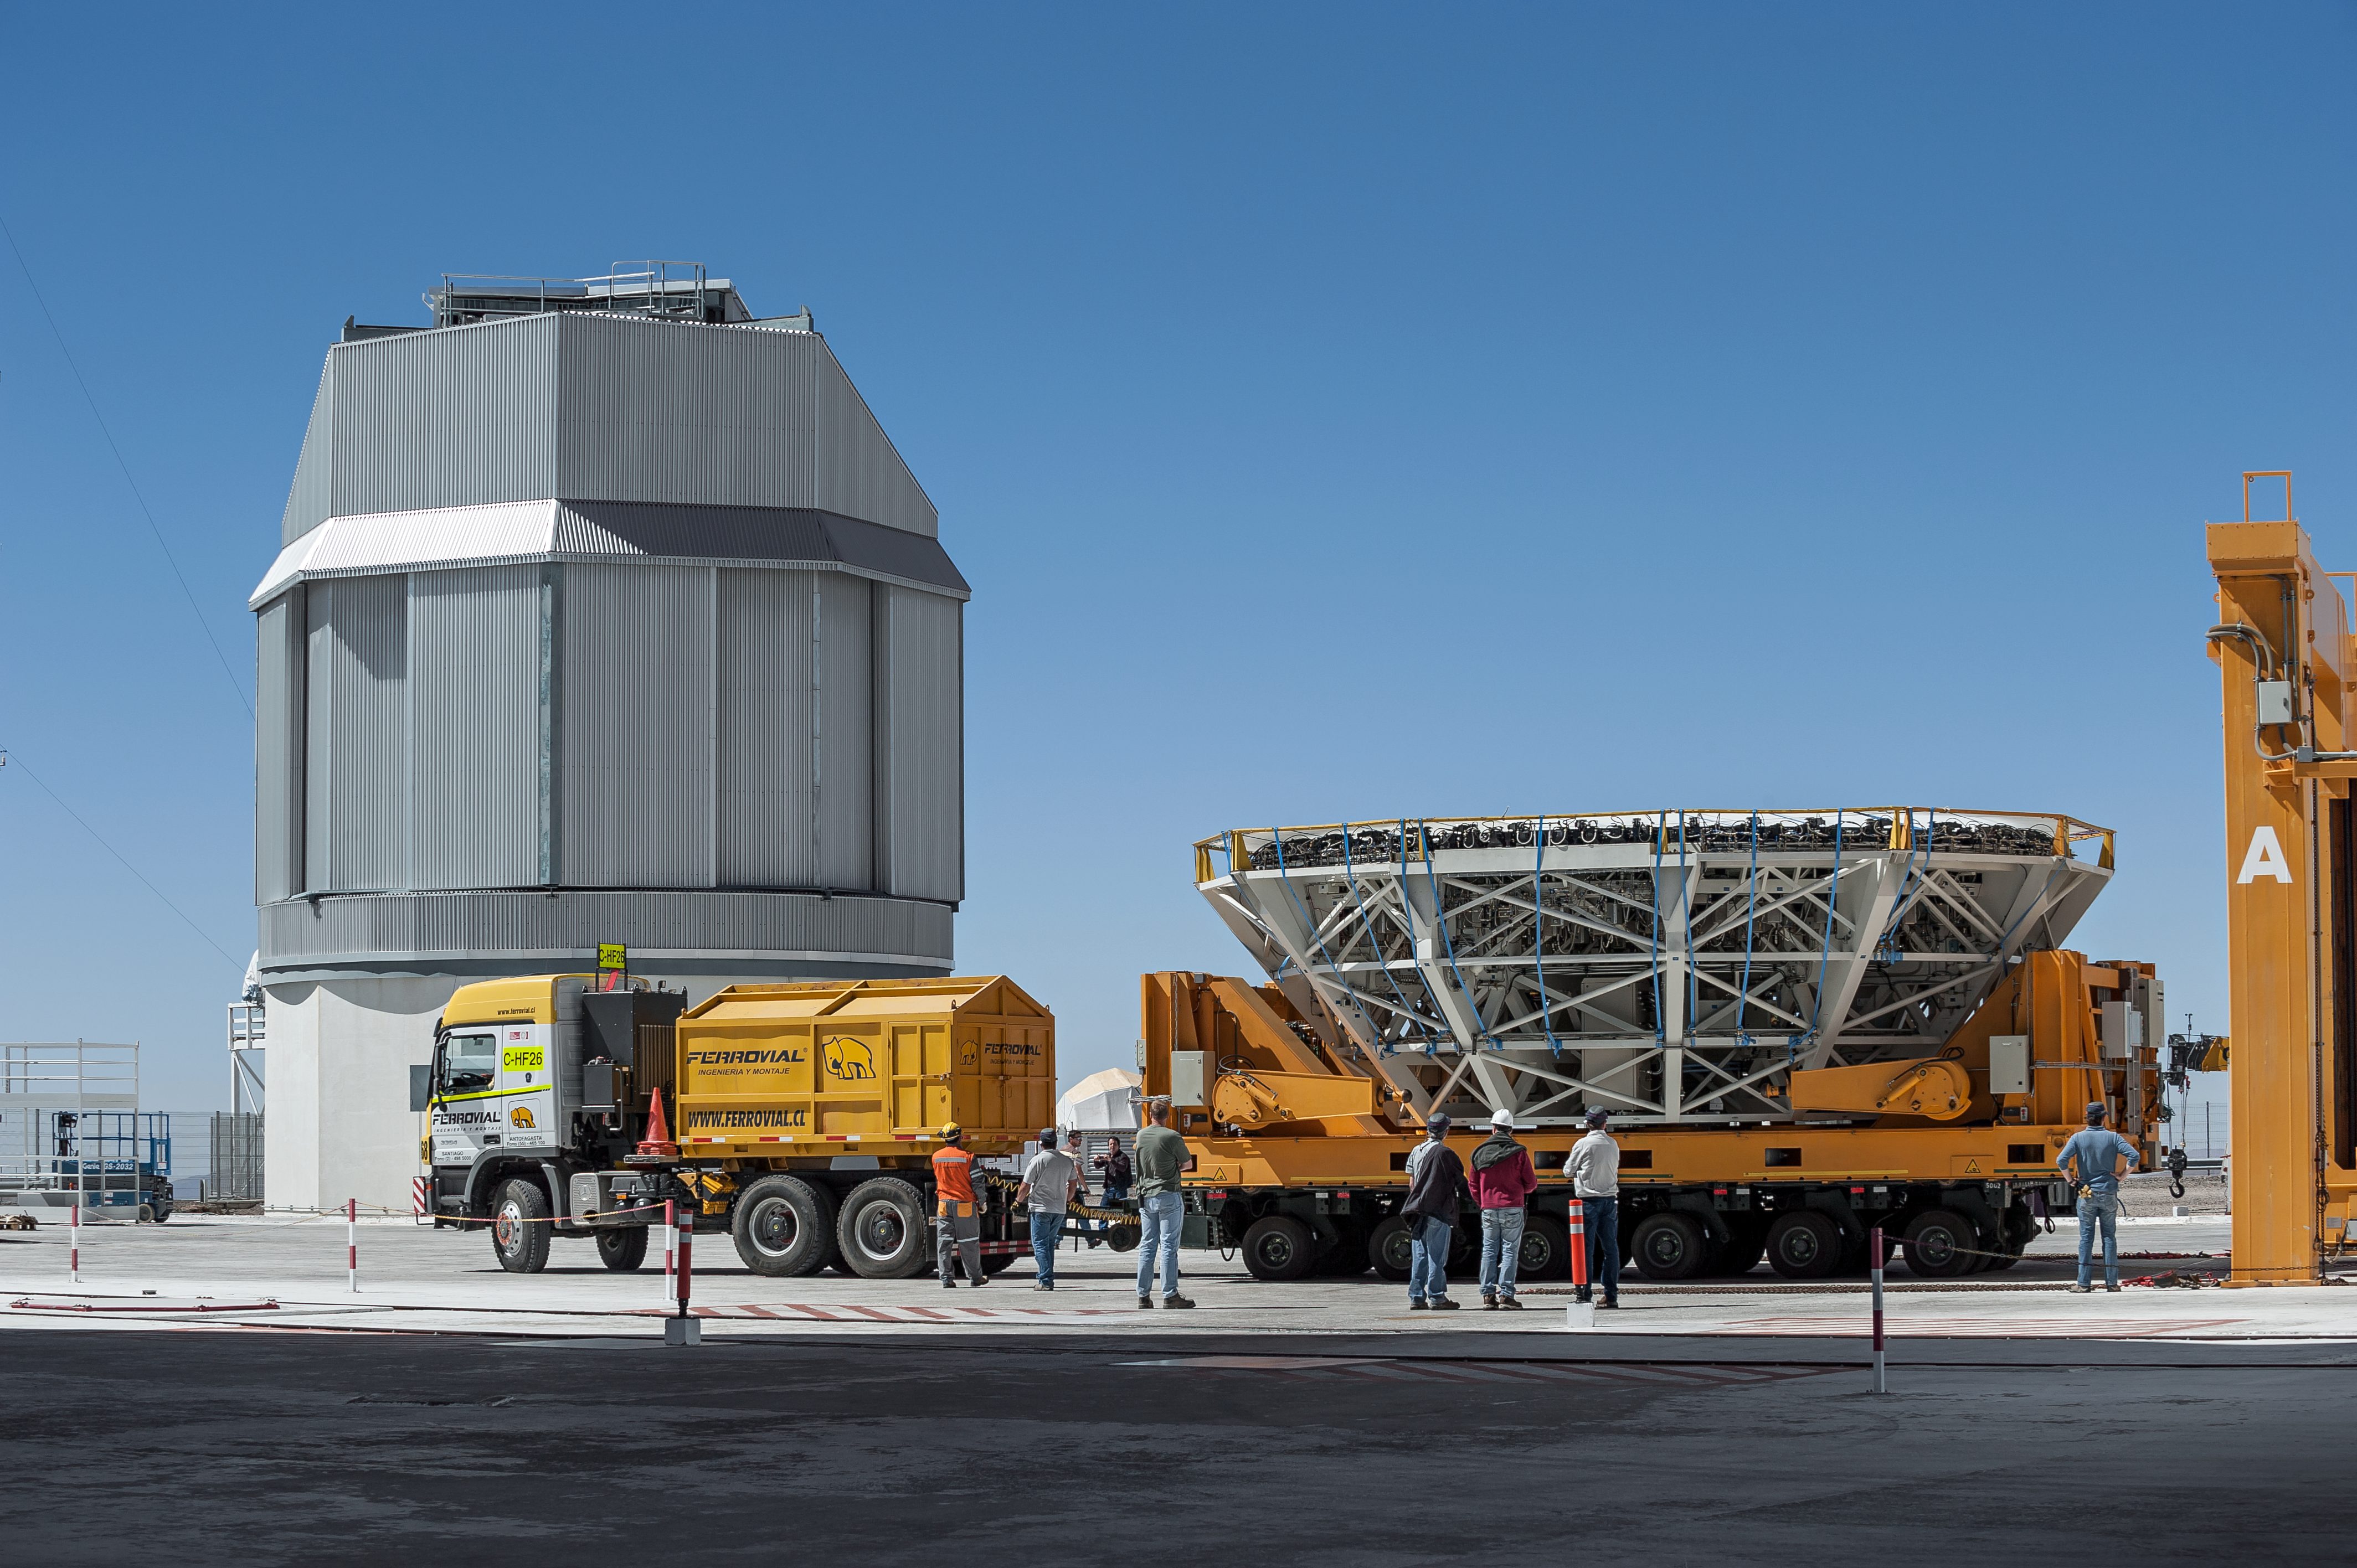

Removing the UT4 primary mirror

The primary mirror of the VLT Unit Telescope 4 (Yepun) is delicately removed for recoating in this scene captured from ESO's Paranal Observatory in the Atacama Desert, northern Chile.

Credit: ESO/M. Alexander